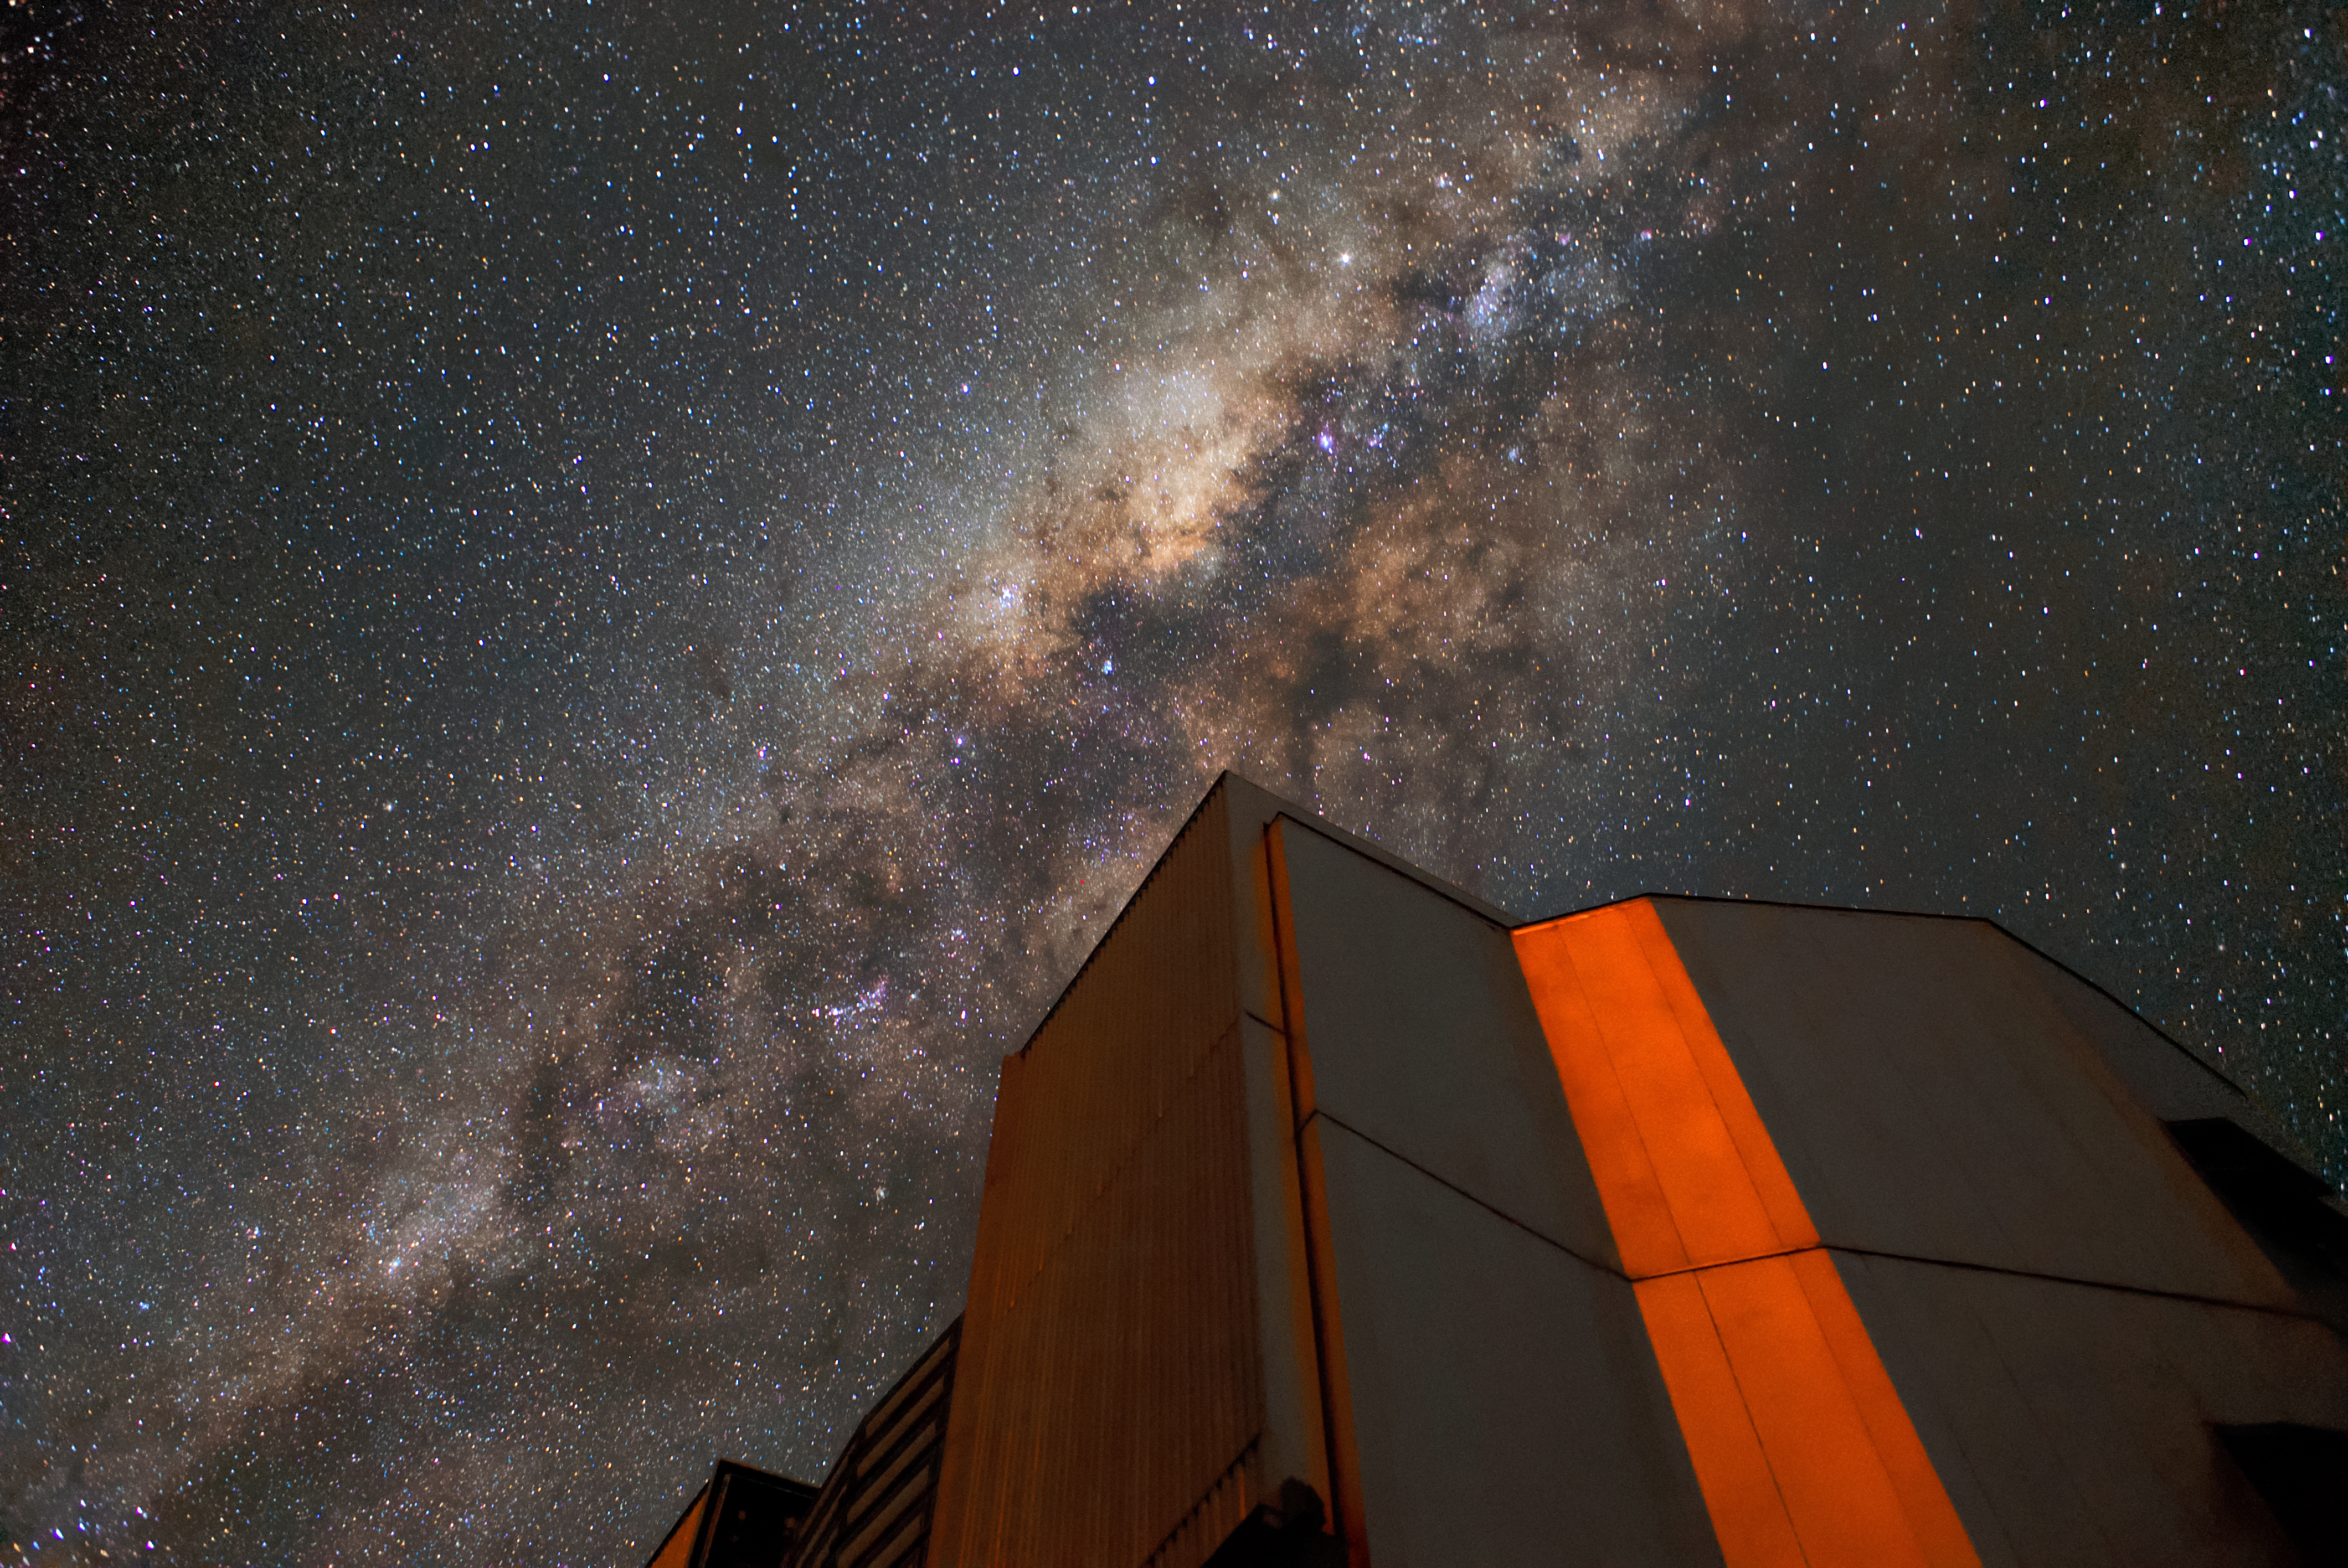

Laser glow

One of the neighbouring unit telescopes of the VLT reflects the red glow of the laser being sent into the sky by Unit Telescope 4 (Yepun). The laser creates a guide star, which is part of the adaptive optics system installed at the VLT, state-of-the-art technology that corrects the blurring effects of the Earth's atmosphere to create high-resolution images.

Credit: ESO/Daniele Gasparri (www.astroatacama.com)